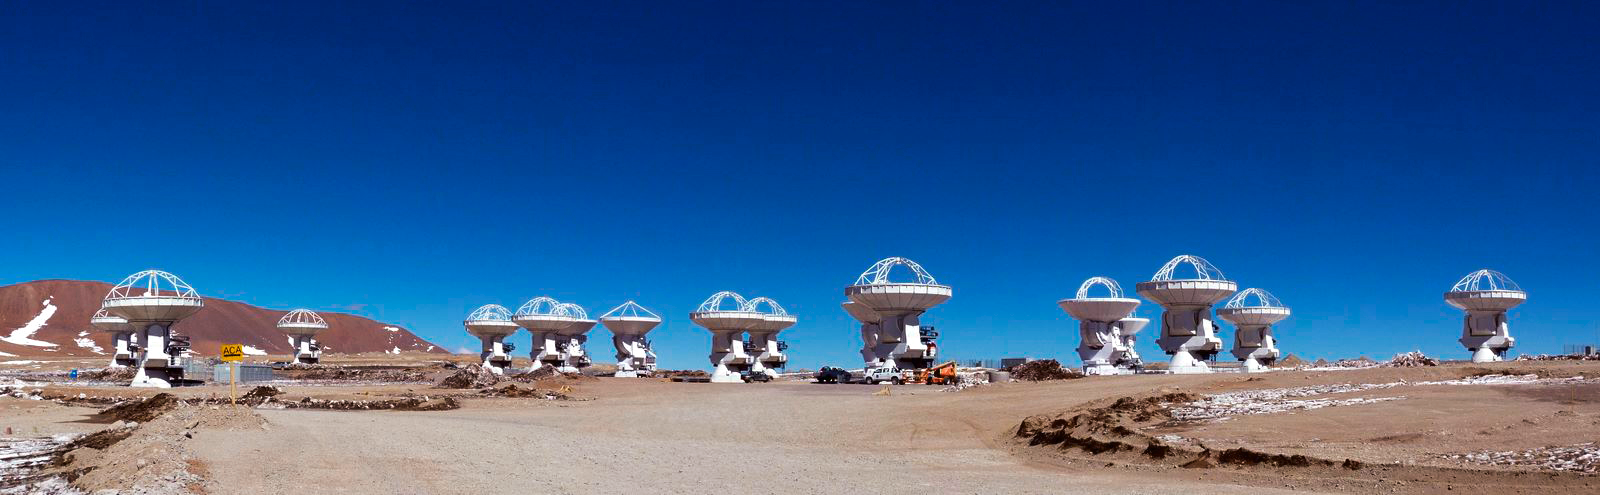

ALMA antennas looking up

Several ALMA antennas on the Chajnantor plateau, pointed towards the zenith. A panorama shows this stunning sight.

Credit: ESO